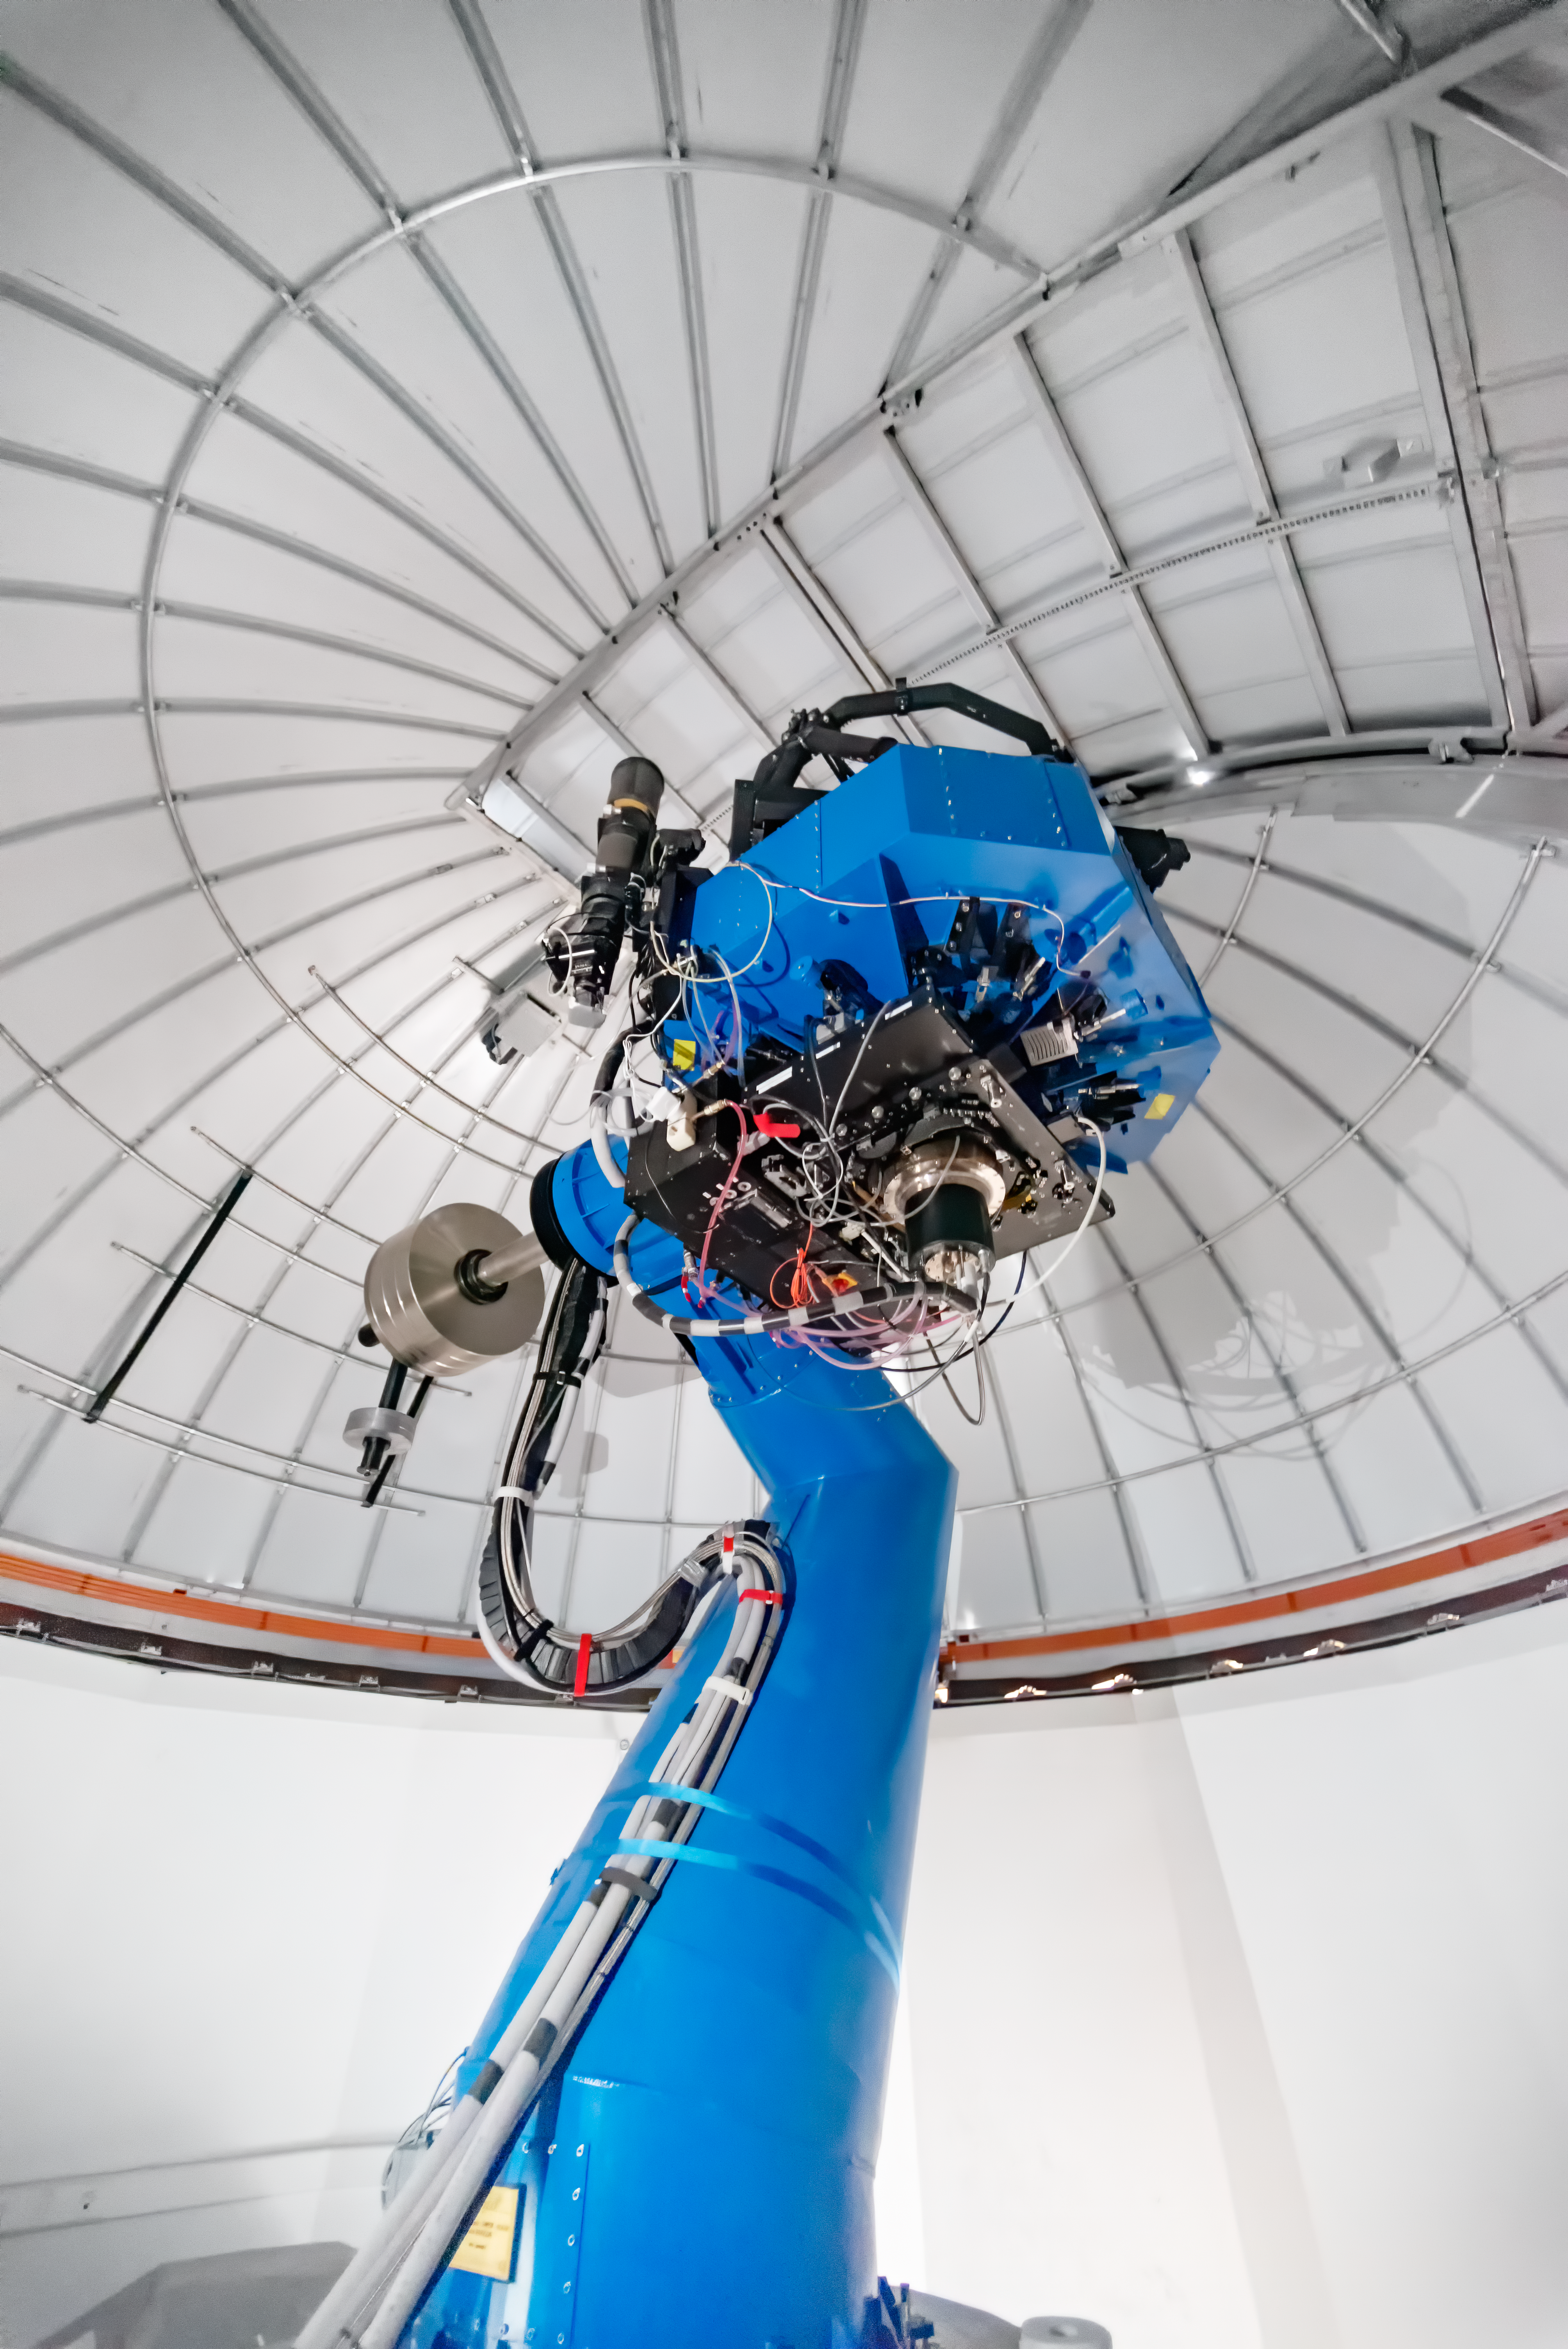

T80-South Telescope

T80-South Telescope at Cerro Tololo Inter-American Observatory in Chile.

Credit: CTIO/NOIRLab/NSF/AURA